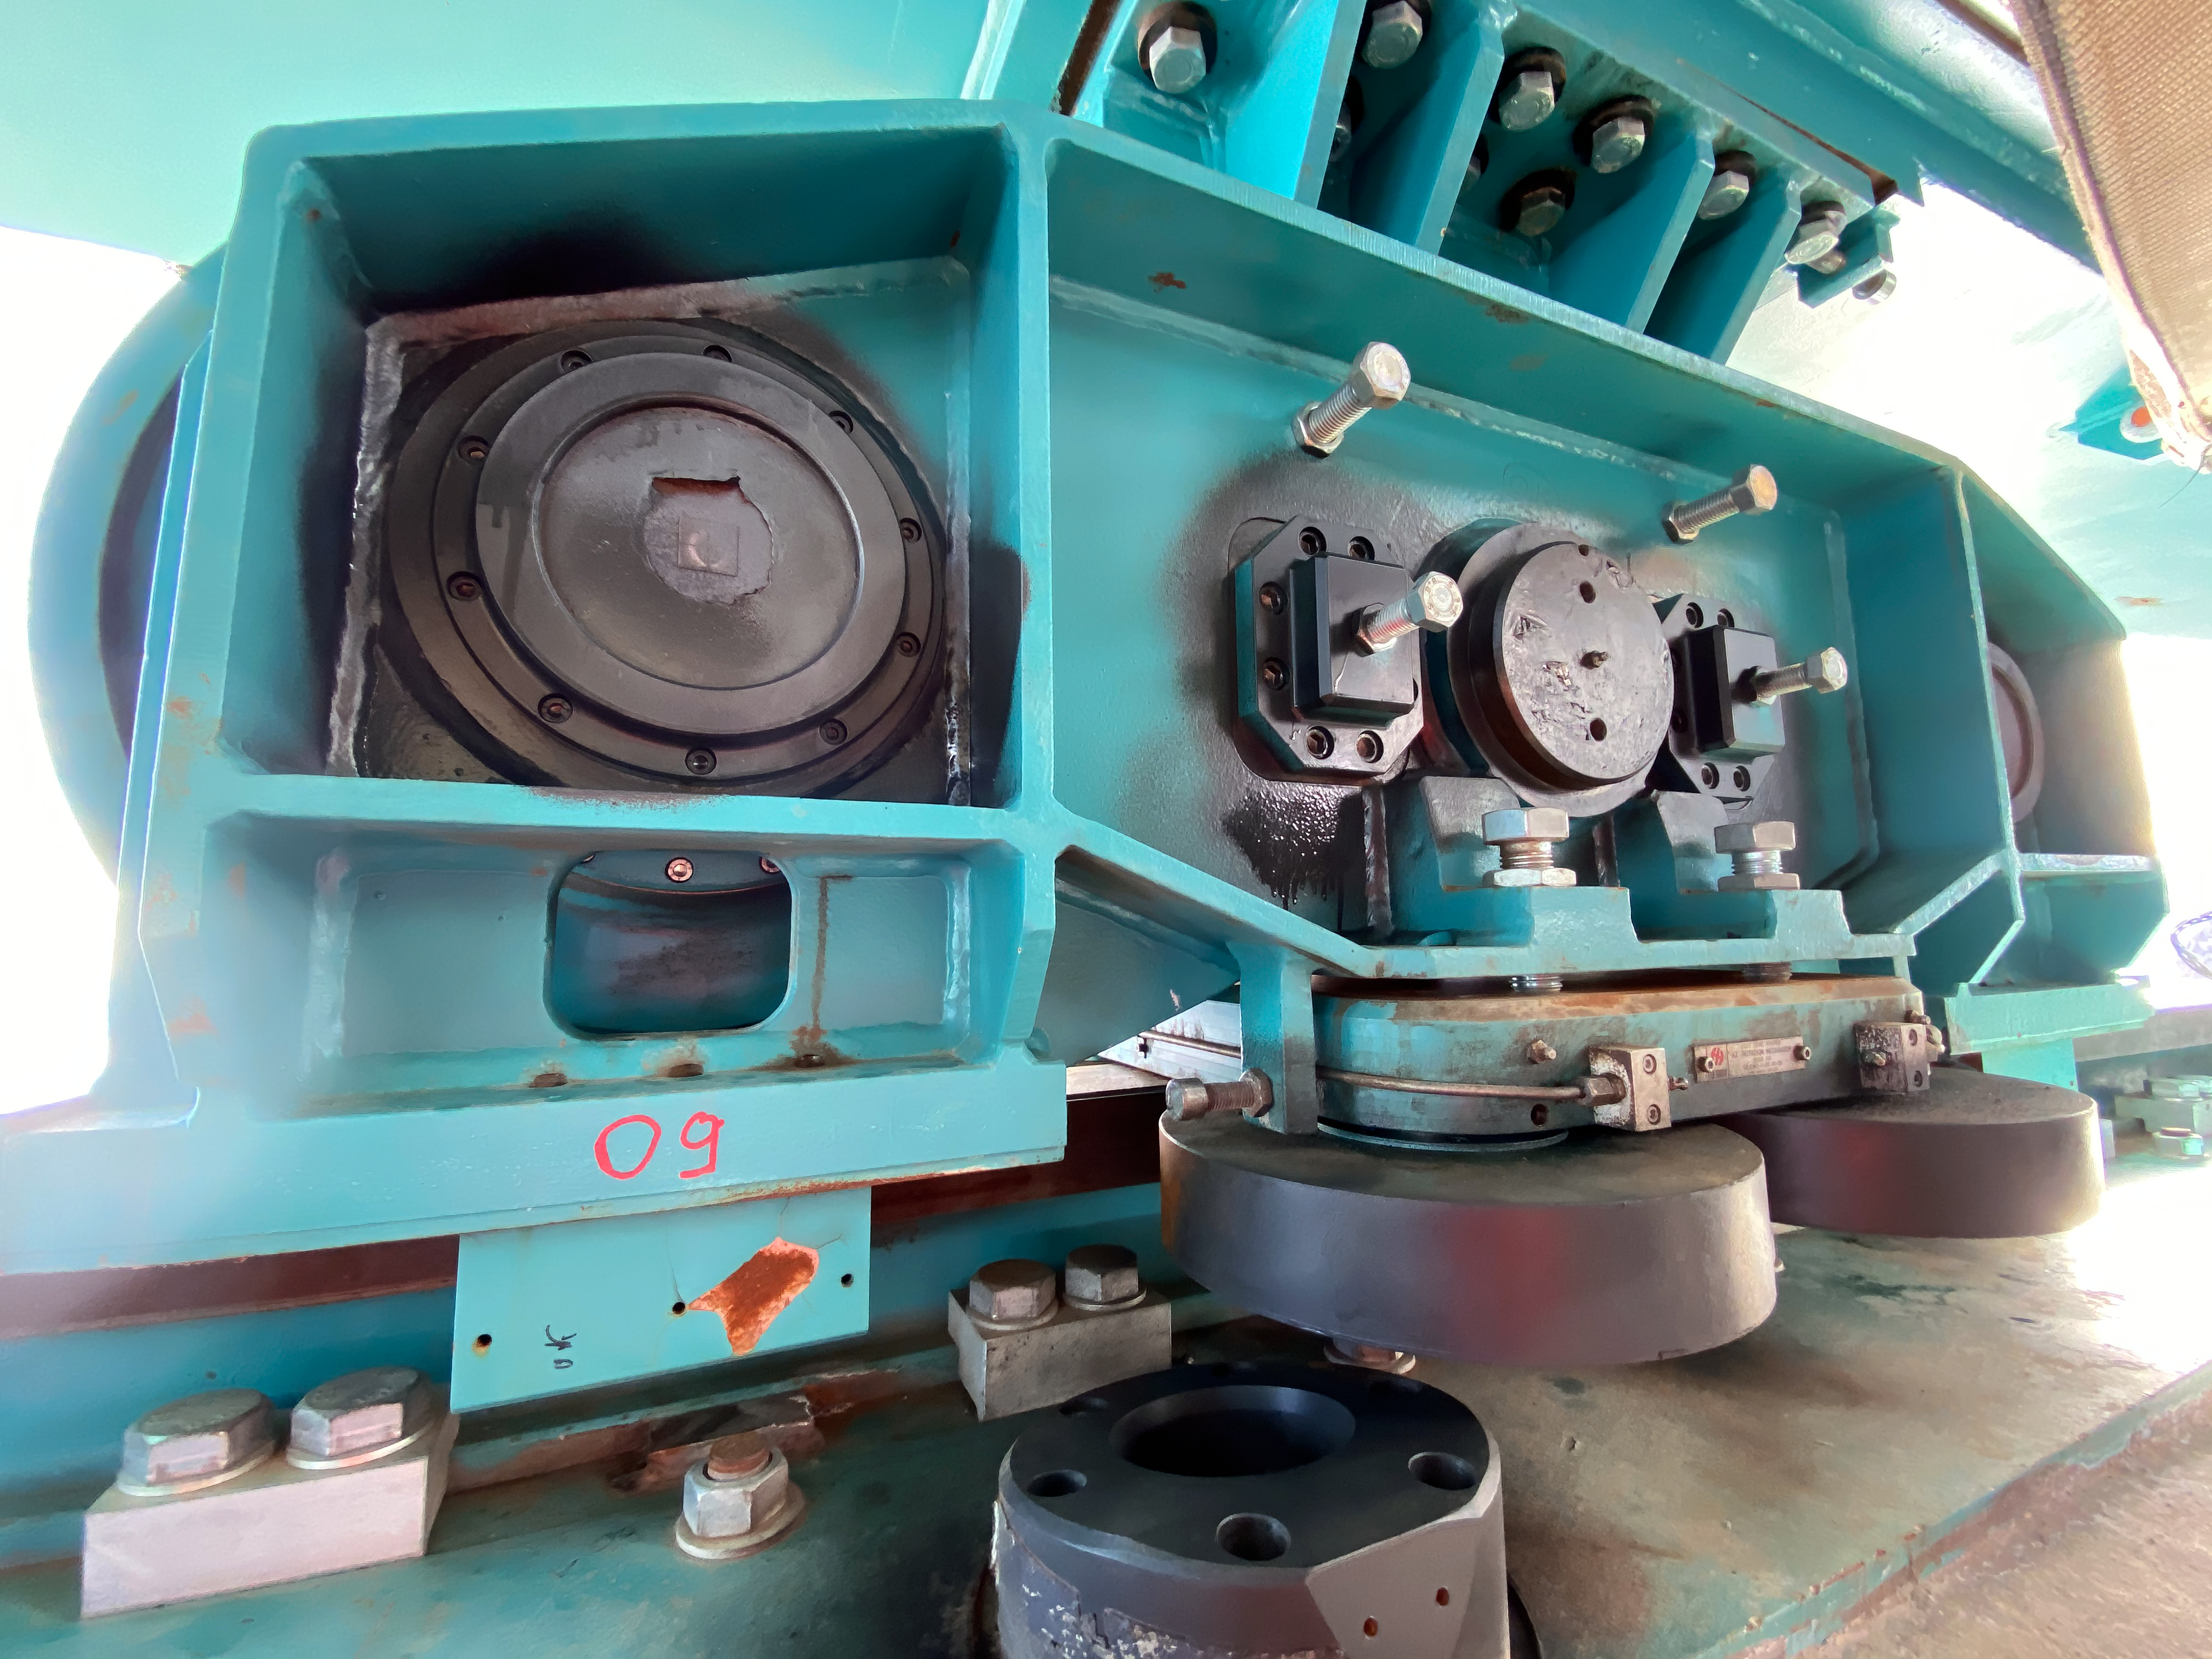

Rubin inspection trip on 11 August 2020

A mandatory quarantine was declared in the La Serena/Coquimbo region starting 29 July 2020. An end date was not announced, but the order will be reviewed weekly. The quarantine affects Rubin activities on the summit; although Rubin staff still has permission to perform equipment and facility inspections, we are limited to one visit per week, with a small team. Additional work that was planned, such as IT and electrical work, will be postponed until the quarantine order is lifted. This photo is from an inspection trip on 11 August 2020.

Credit: Rubin Obs/NSF/AURA